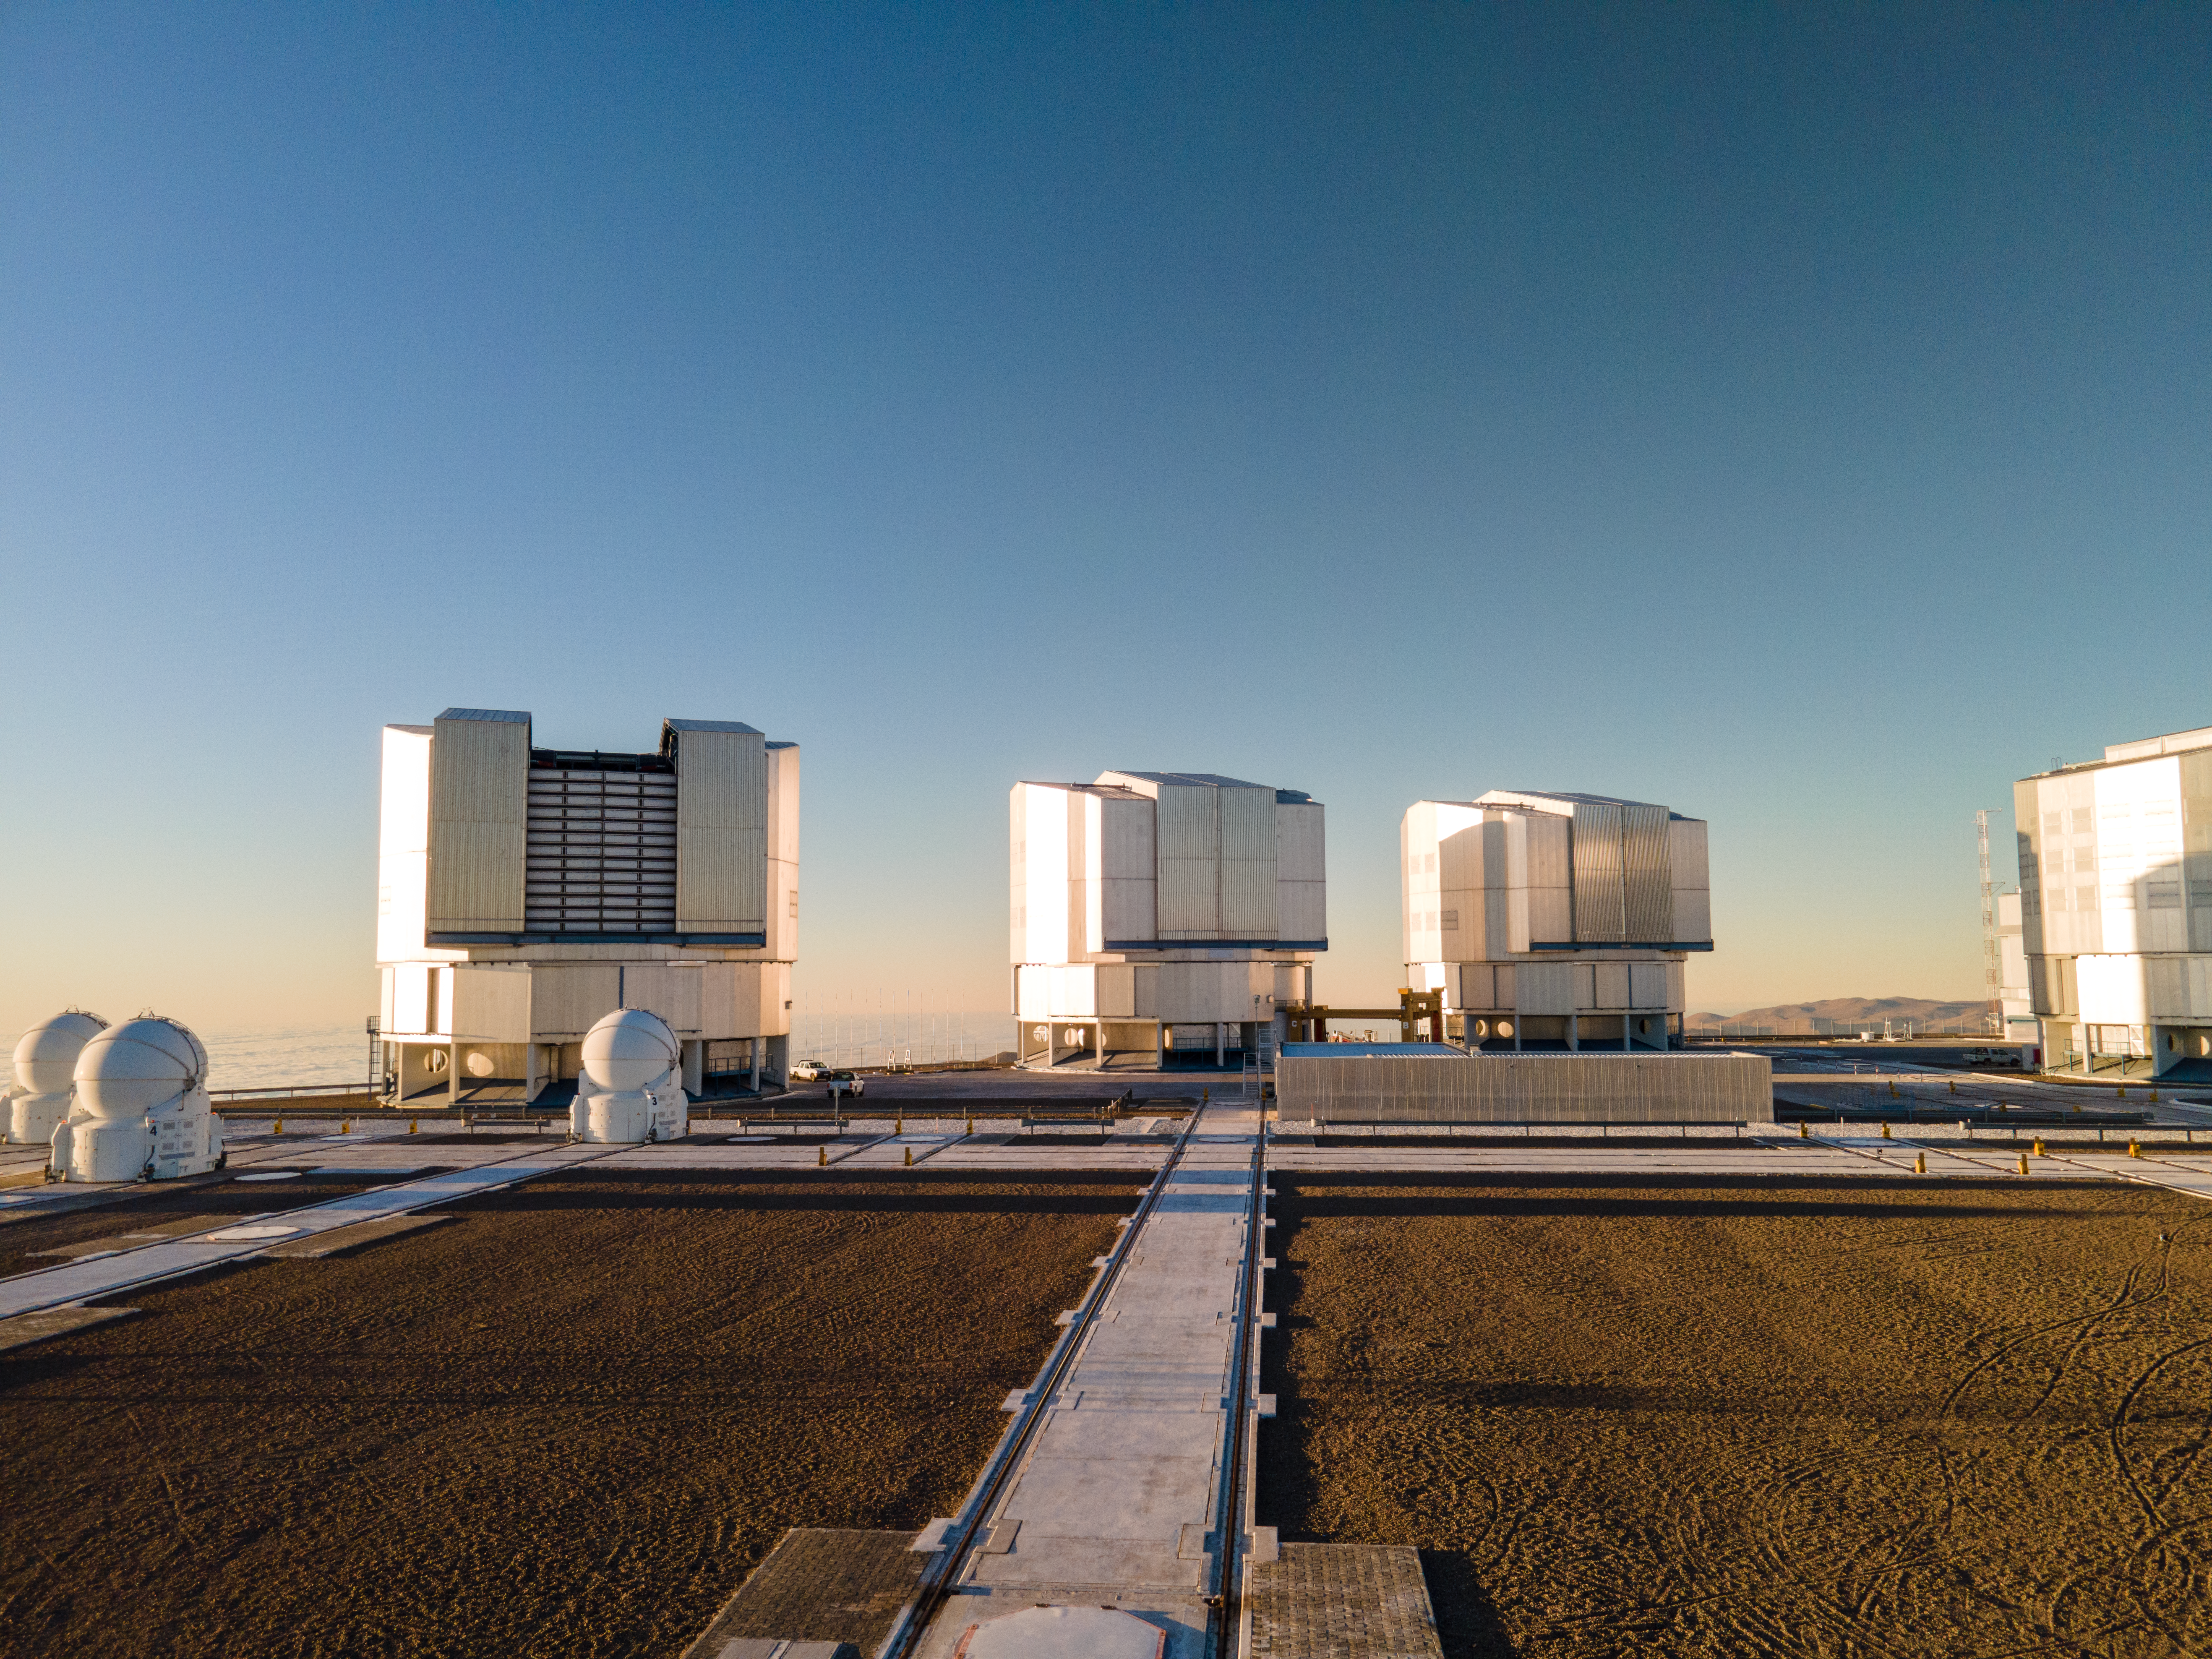

VLT Telescopes at sunset

The Sun is setting, and the sky is cloudless. A great night for astronomical observations is coming at the Paranal Observatory, where ESO’s Very Large Telescope (VLT) is located. The VLT consists of four Unit Telescopes (UTs) and four movable Auxiliary Telescopes. The four Unit Telescopes, with a main mirror of 8.2 metres, are hosted in compact and thermally controlled buildings, which move simultaneously with the telescopes. These containers are more than 28 metres high, and almost 30 metres in diameter. From right to left, the Unit Telescopes are UT1, UT2, UT3 and UT4. These four telescopes are mostly used for individual observations, but they can also work together as a giant instrument, dubbed ESO Very Large Telescope Interferometer. On the left, the smaller domes are three of the 1.8-metre Auxiliary Telescopes, which feed the light to the VLT Interferometer. They can be moved to 30 different positions, and each telescope is housed in a casing more than six metres high, and almost four metres in diameter.

Credit: ESO